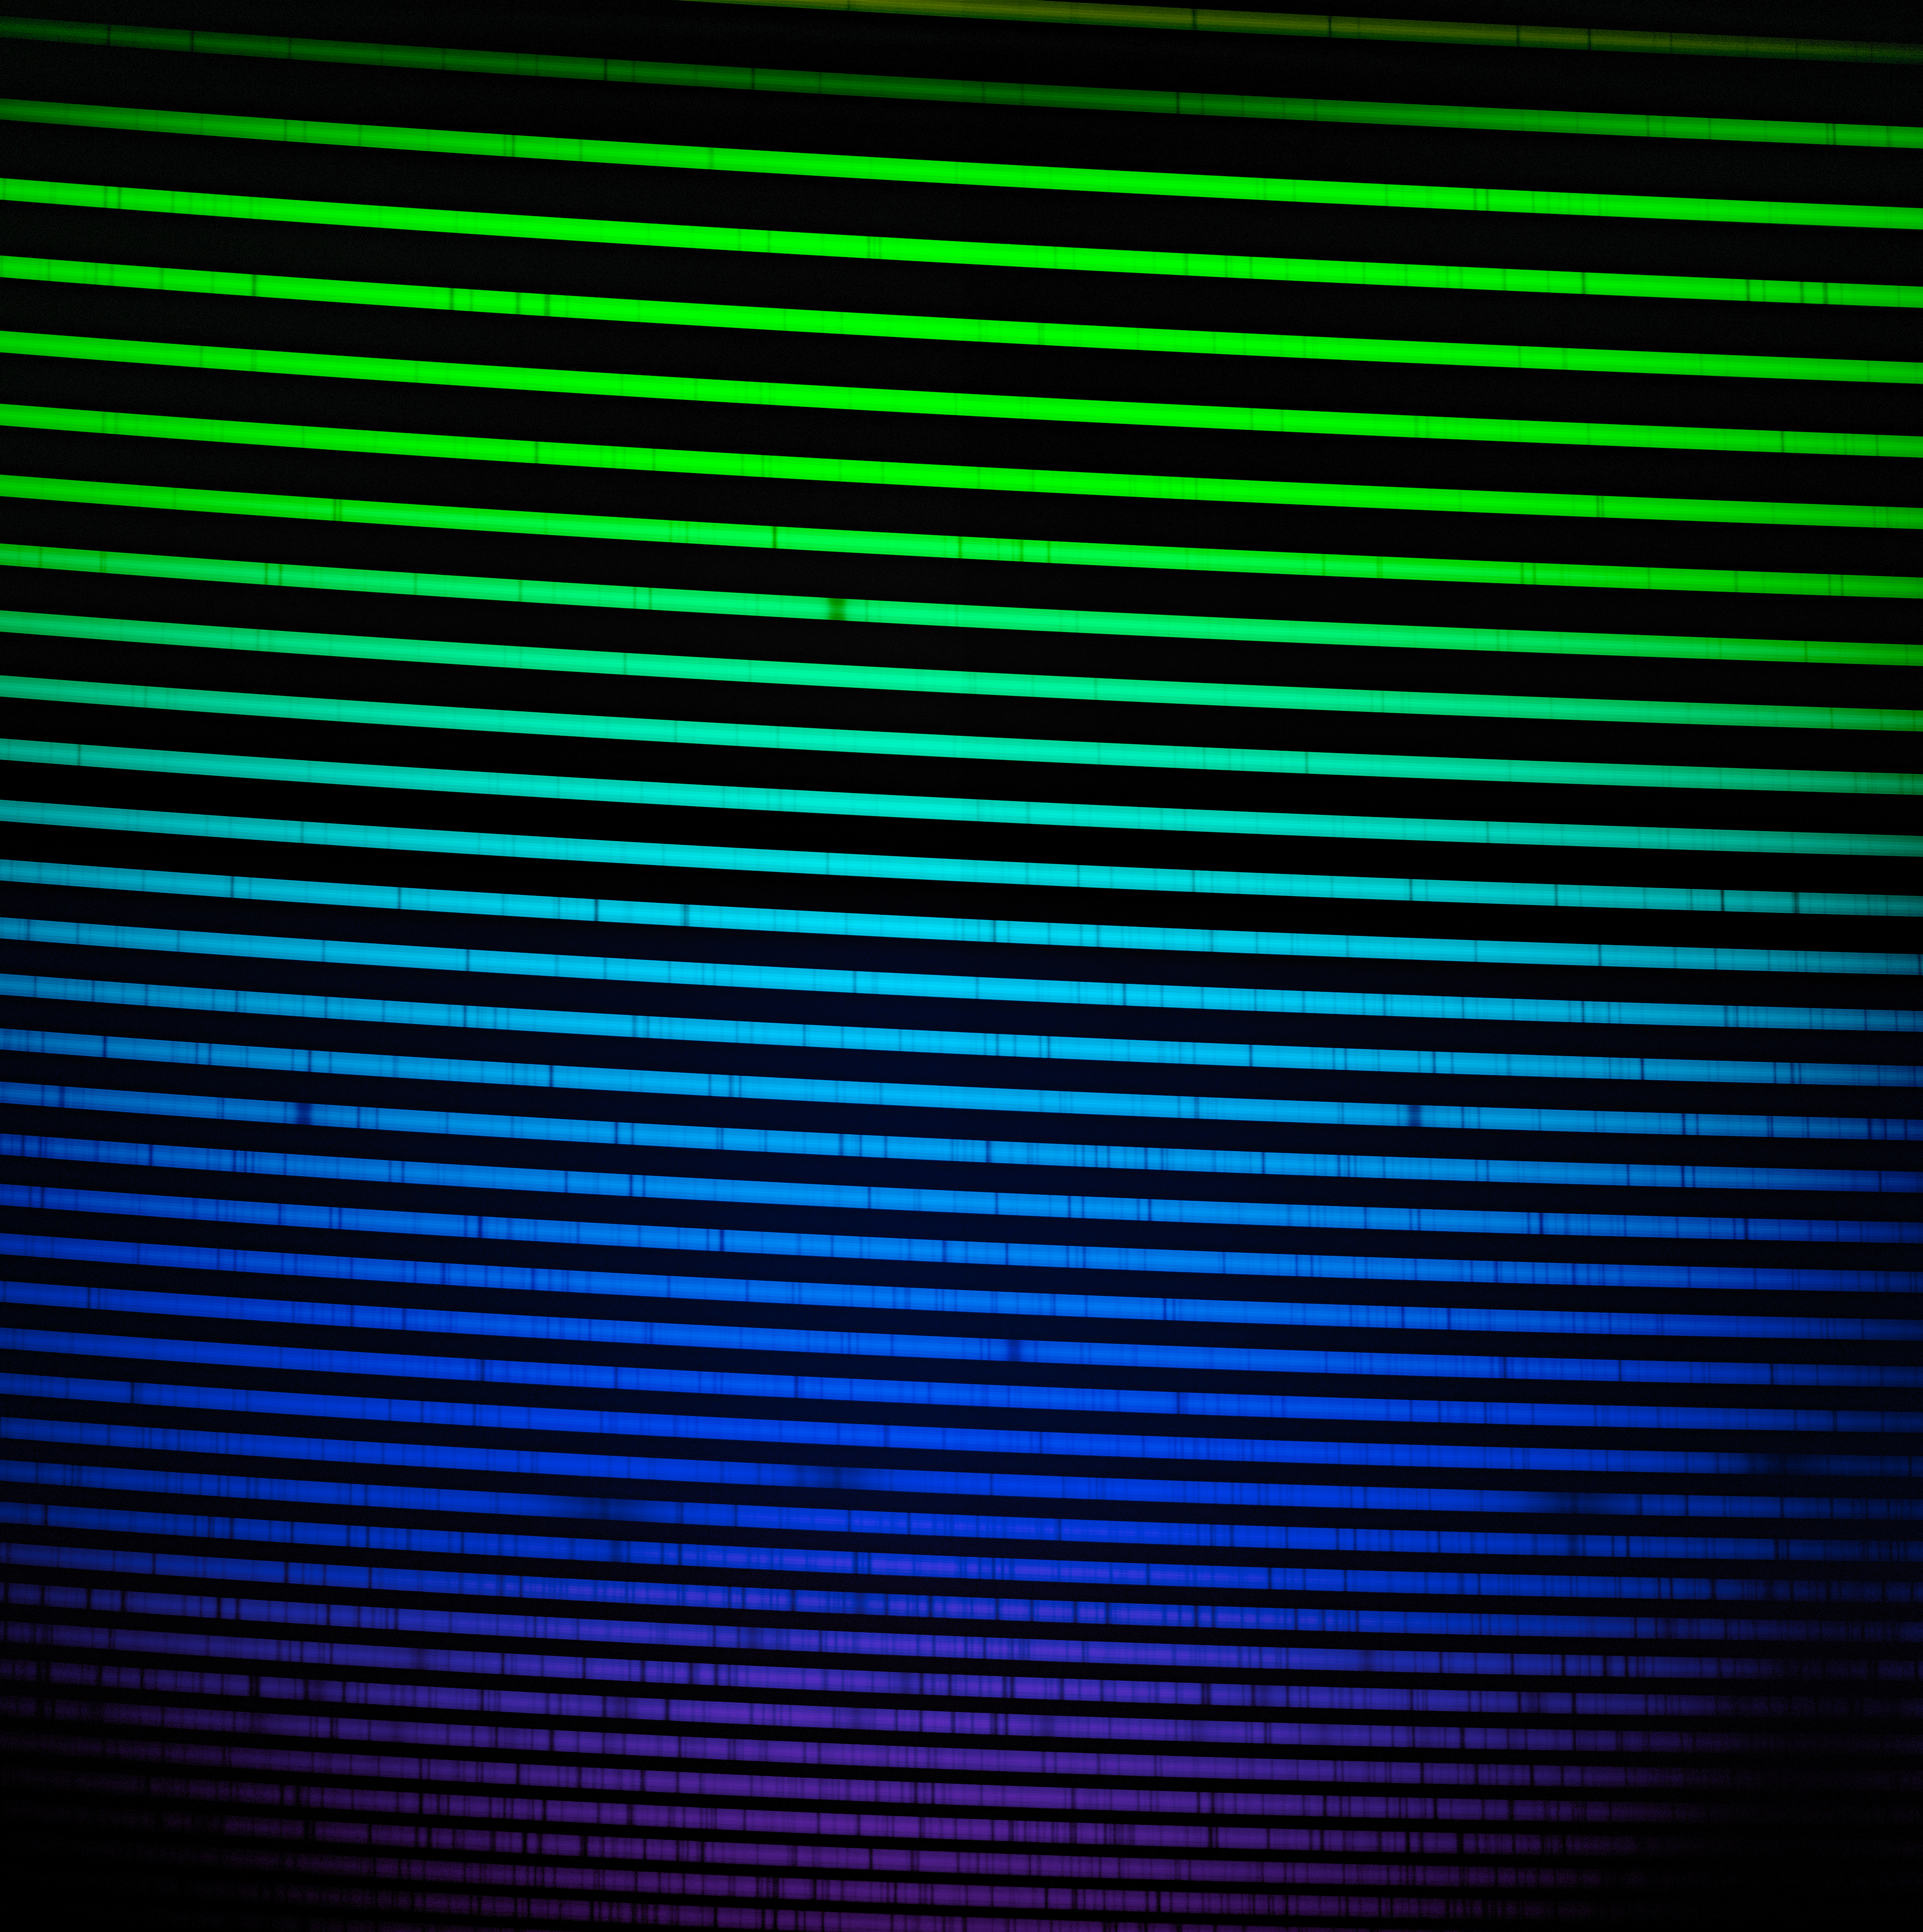

The blue GHOST spectrum

The GHOST blue-arm spectrum of HD 222925, a remarkably bright, chemically complex star. This star is a prime example of the type of object that GHOST will investigate. The spectrum measures light from around 350 nm to around 550 nm. Light that is ‘bluer’ than 380 nm is ultraviolet and is invisible to our eyes.

Credit: International Gemini Observatory/NOIRLab/NSF/AURA/GHOST Consortium